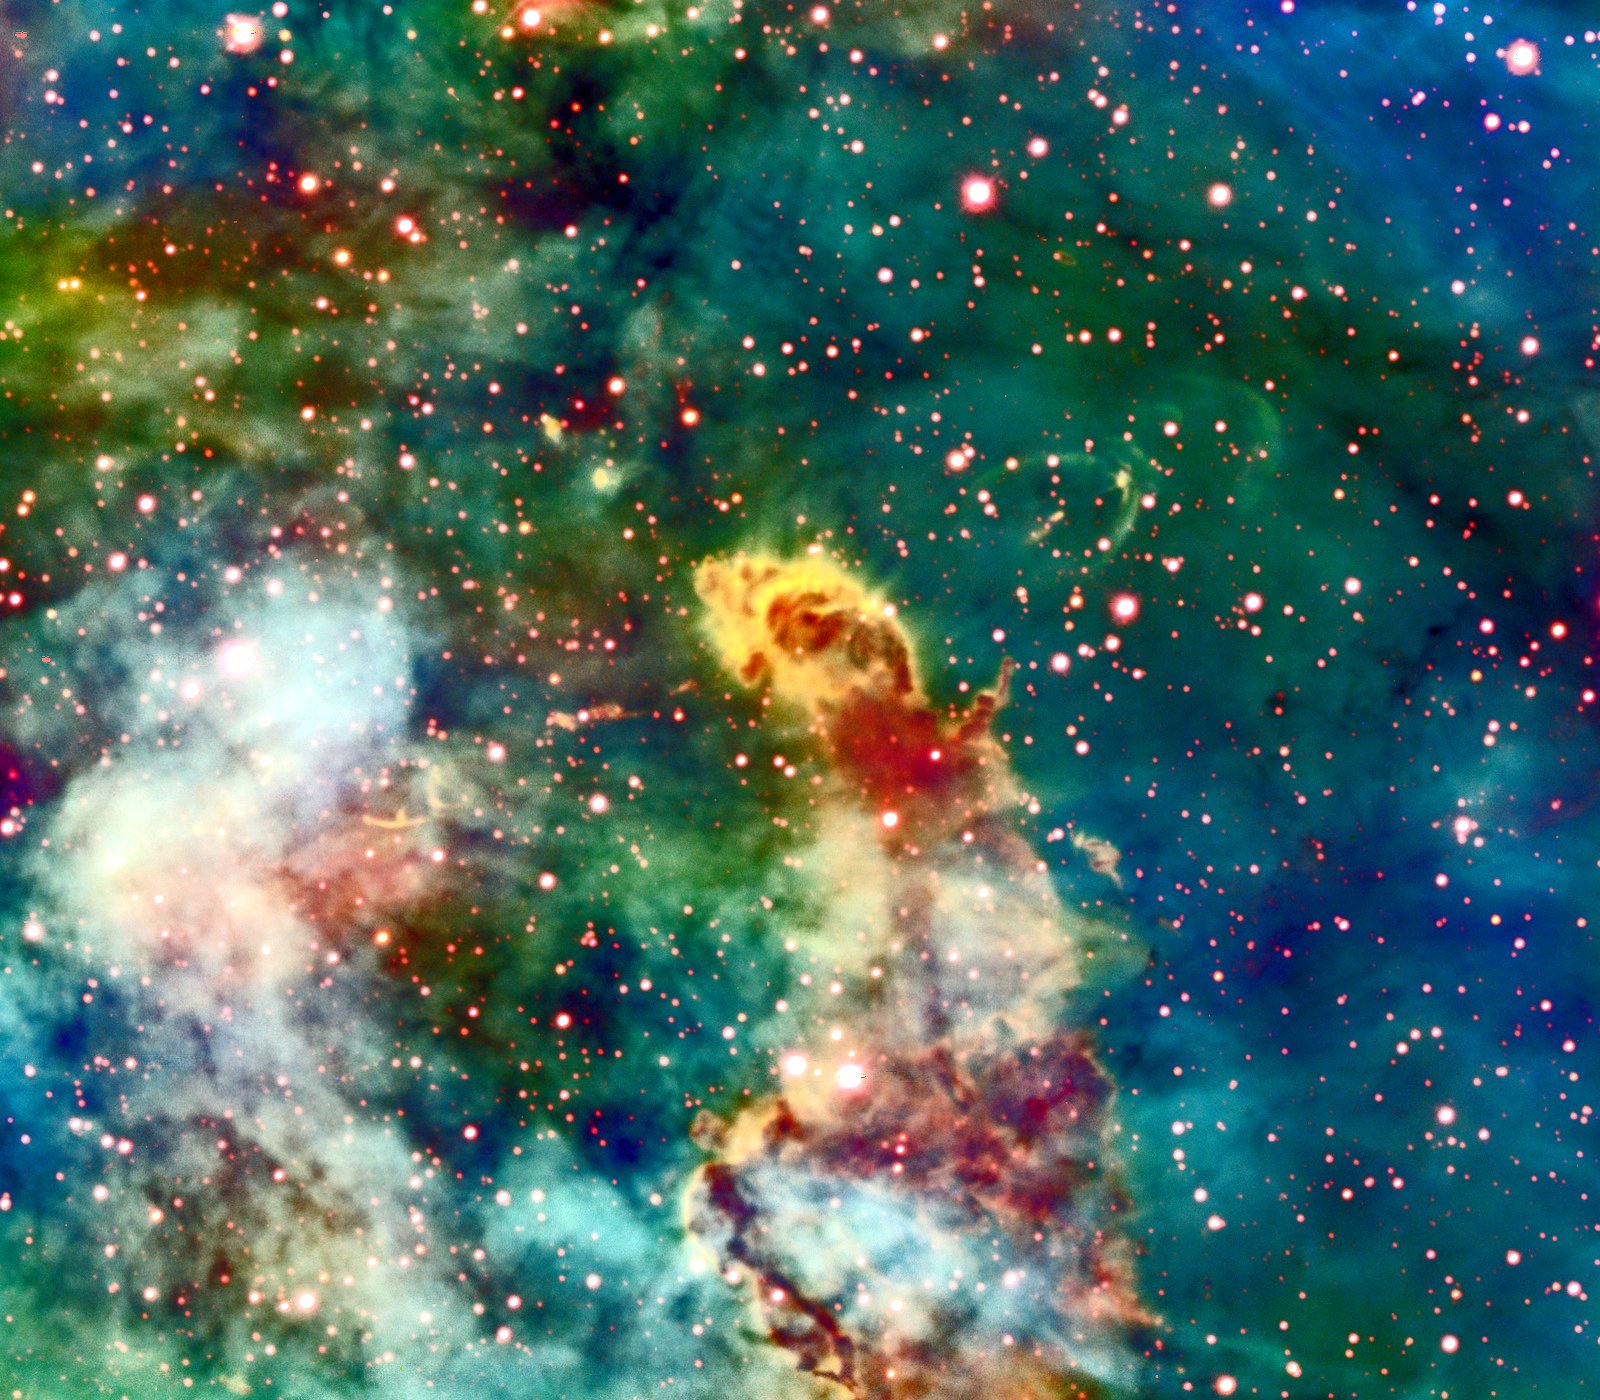

HH 666: “The Axis of Evil in the Carina Nebula”*

This image from the Blanco 4-meter telescope at Cerro Tololo Inter-American Observatory in Chile was used to discover an extremely large outflow in the Carina Nebula, known as Herbig-Haro 666 (HH 666). Ionized gas squirts out along the polar axis of the hidden young star in this jet-like outflow at speeds up to 500,000 mph. Other infrared images reveal a reddened star (HH 666 IRS) embedded in the molecular globule lying along the jet axis. This young star has been identified as the likely driving source of the bipolar jet. Scorched by ultraviolet radiation from nearby hot stars, HH 666 includes several twisted knots and large bow shocks. All of these elements conspire to form a single, coherent outflow stretching 10 light-years or more in distance. [See image version with labels.] Herbig-Haro objects are emission nebulae that result primarily from shocks in the outflowing jets from young stellar objects. These outflows are an integral part of the accretion process that is believed to form low- and intermediate-mass stars, and thus such jets give us a direct indication that star formation is still occurring nearby. HH 666 is the first protostellar jet to be identified in this turbulent nebula, a giant star-forming region in the southern hemisphere sky. *This discovery was published in the May 2004 Astronomical Journal.

Credit: Nathan Smith and John Bally (University of Colorado) and NOIRLab/NSF/AURA